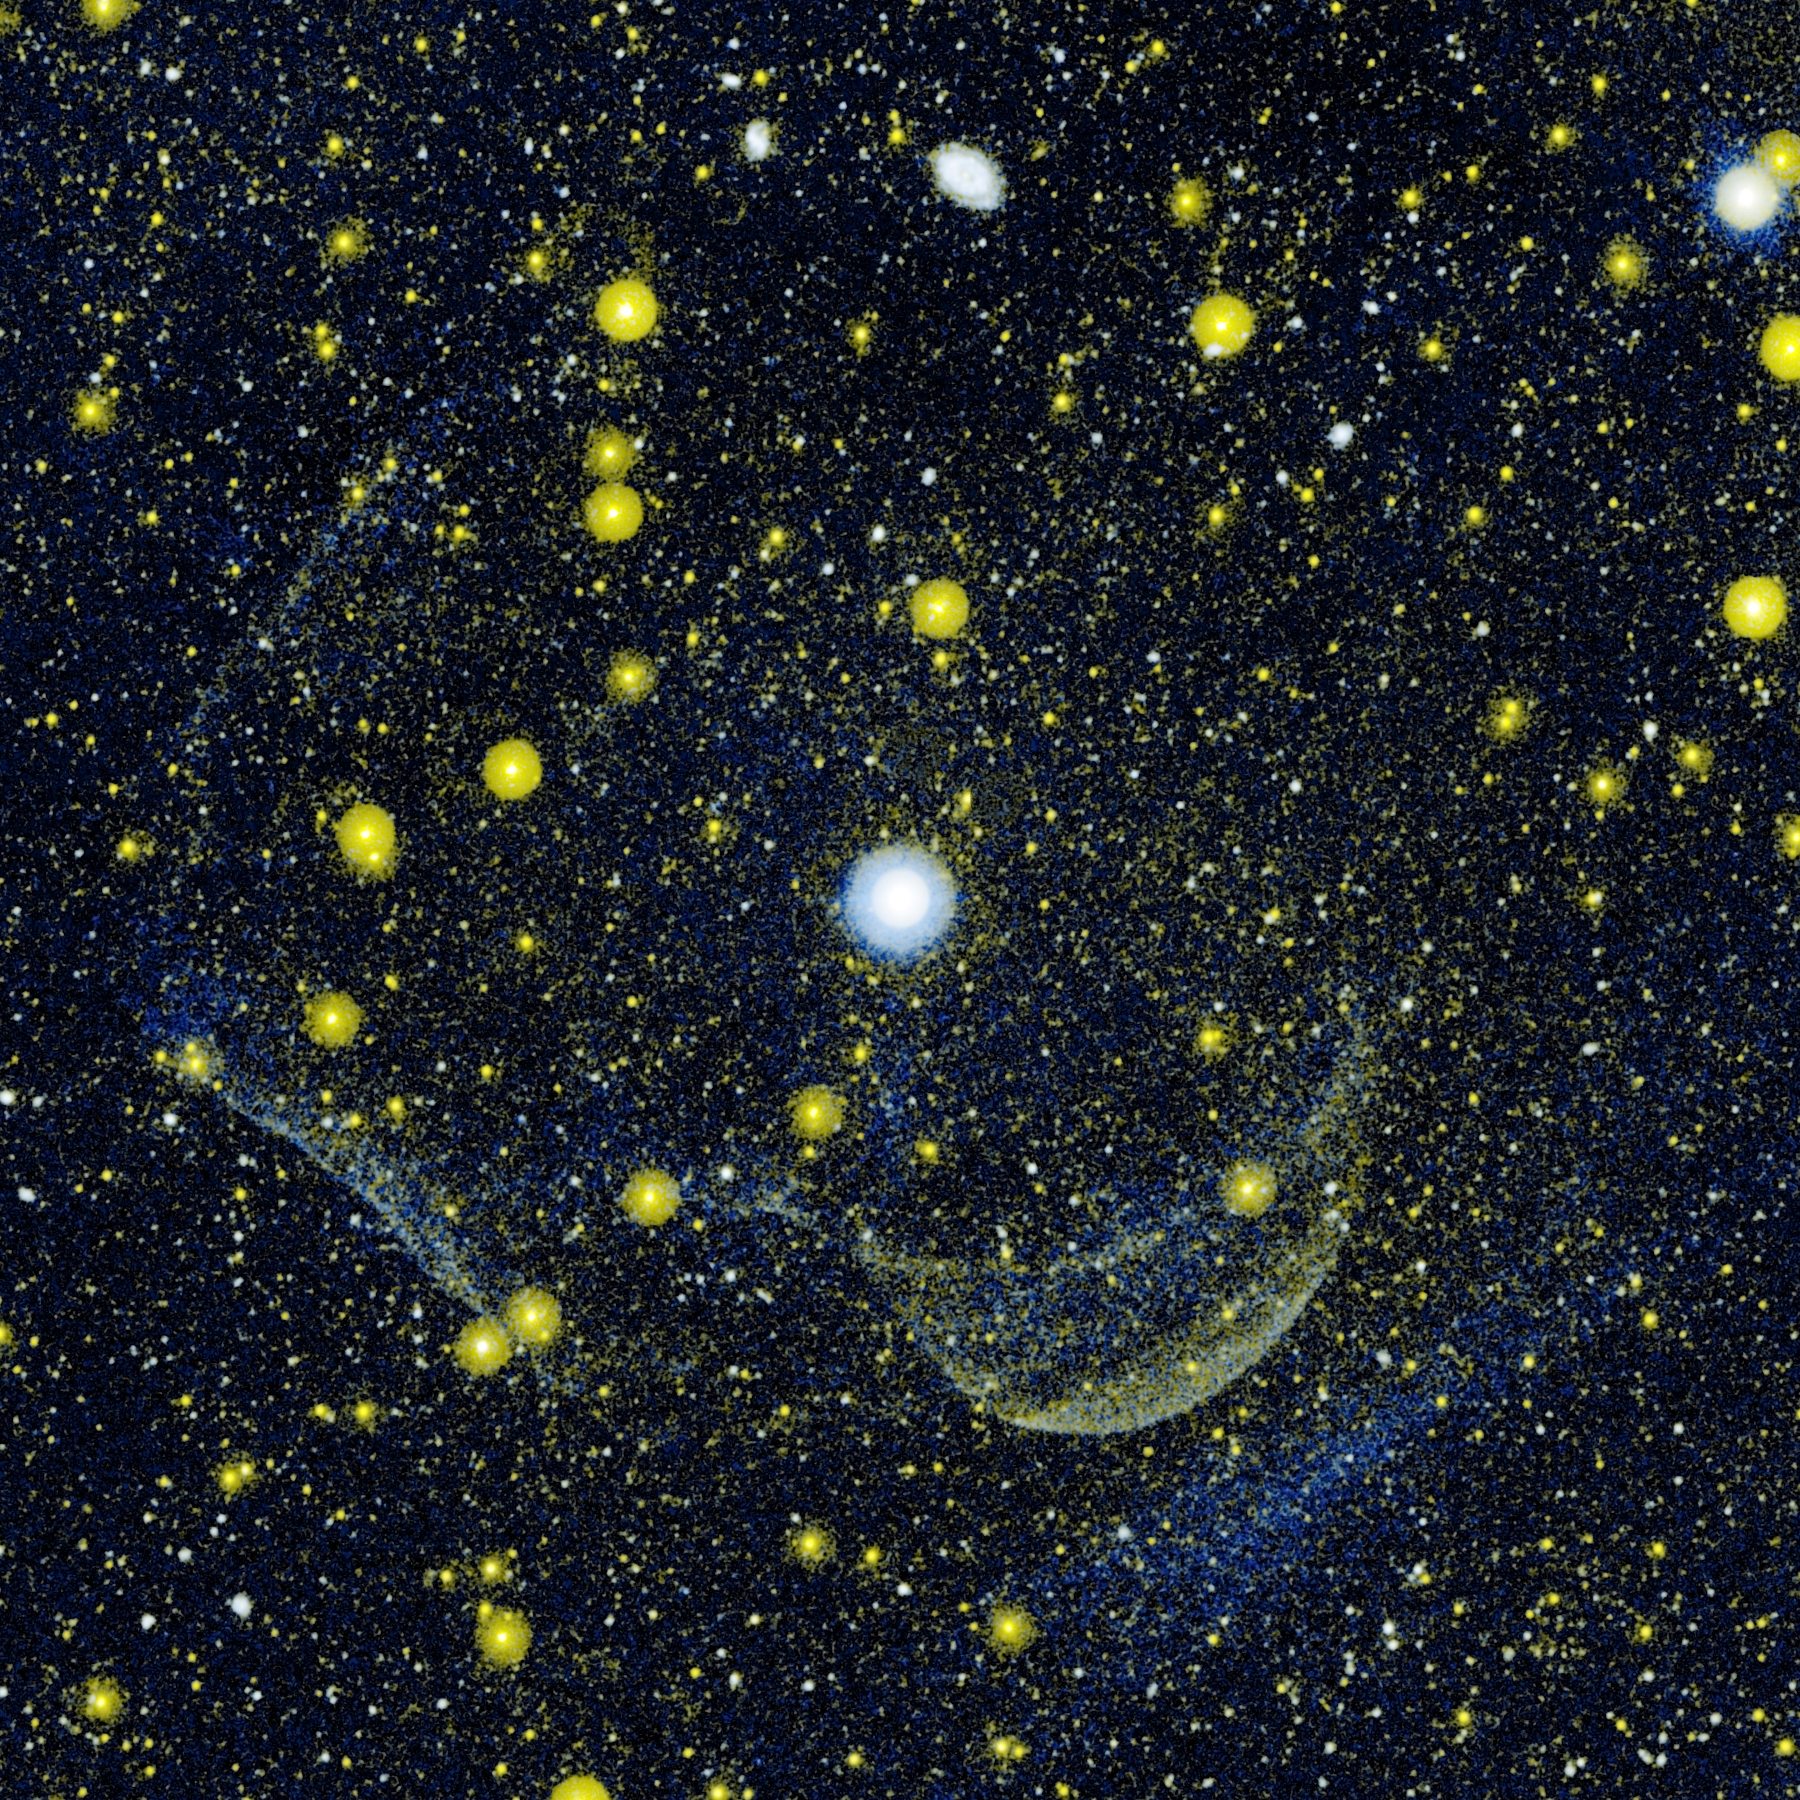

Scene of Multiple Explosions

Credit: NASA/JPL-Caltech/M. Seibert(OCIW)/T. Pyle(SSC)/R. Hurt(SSC)